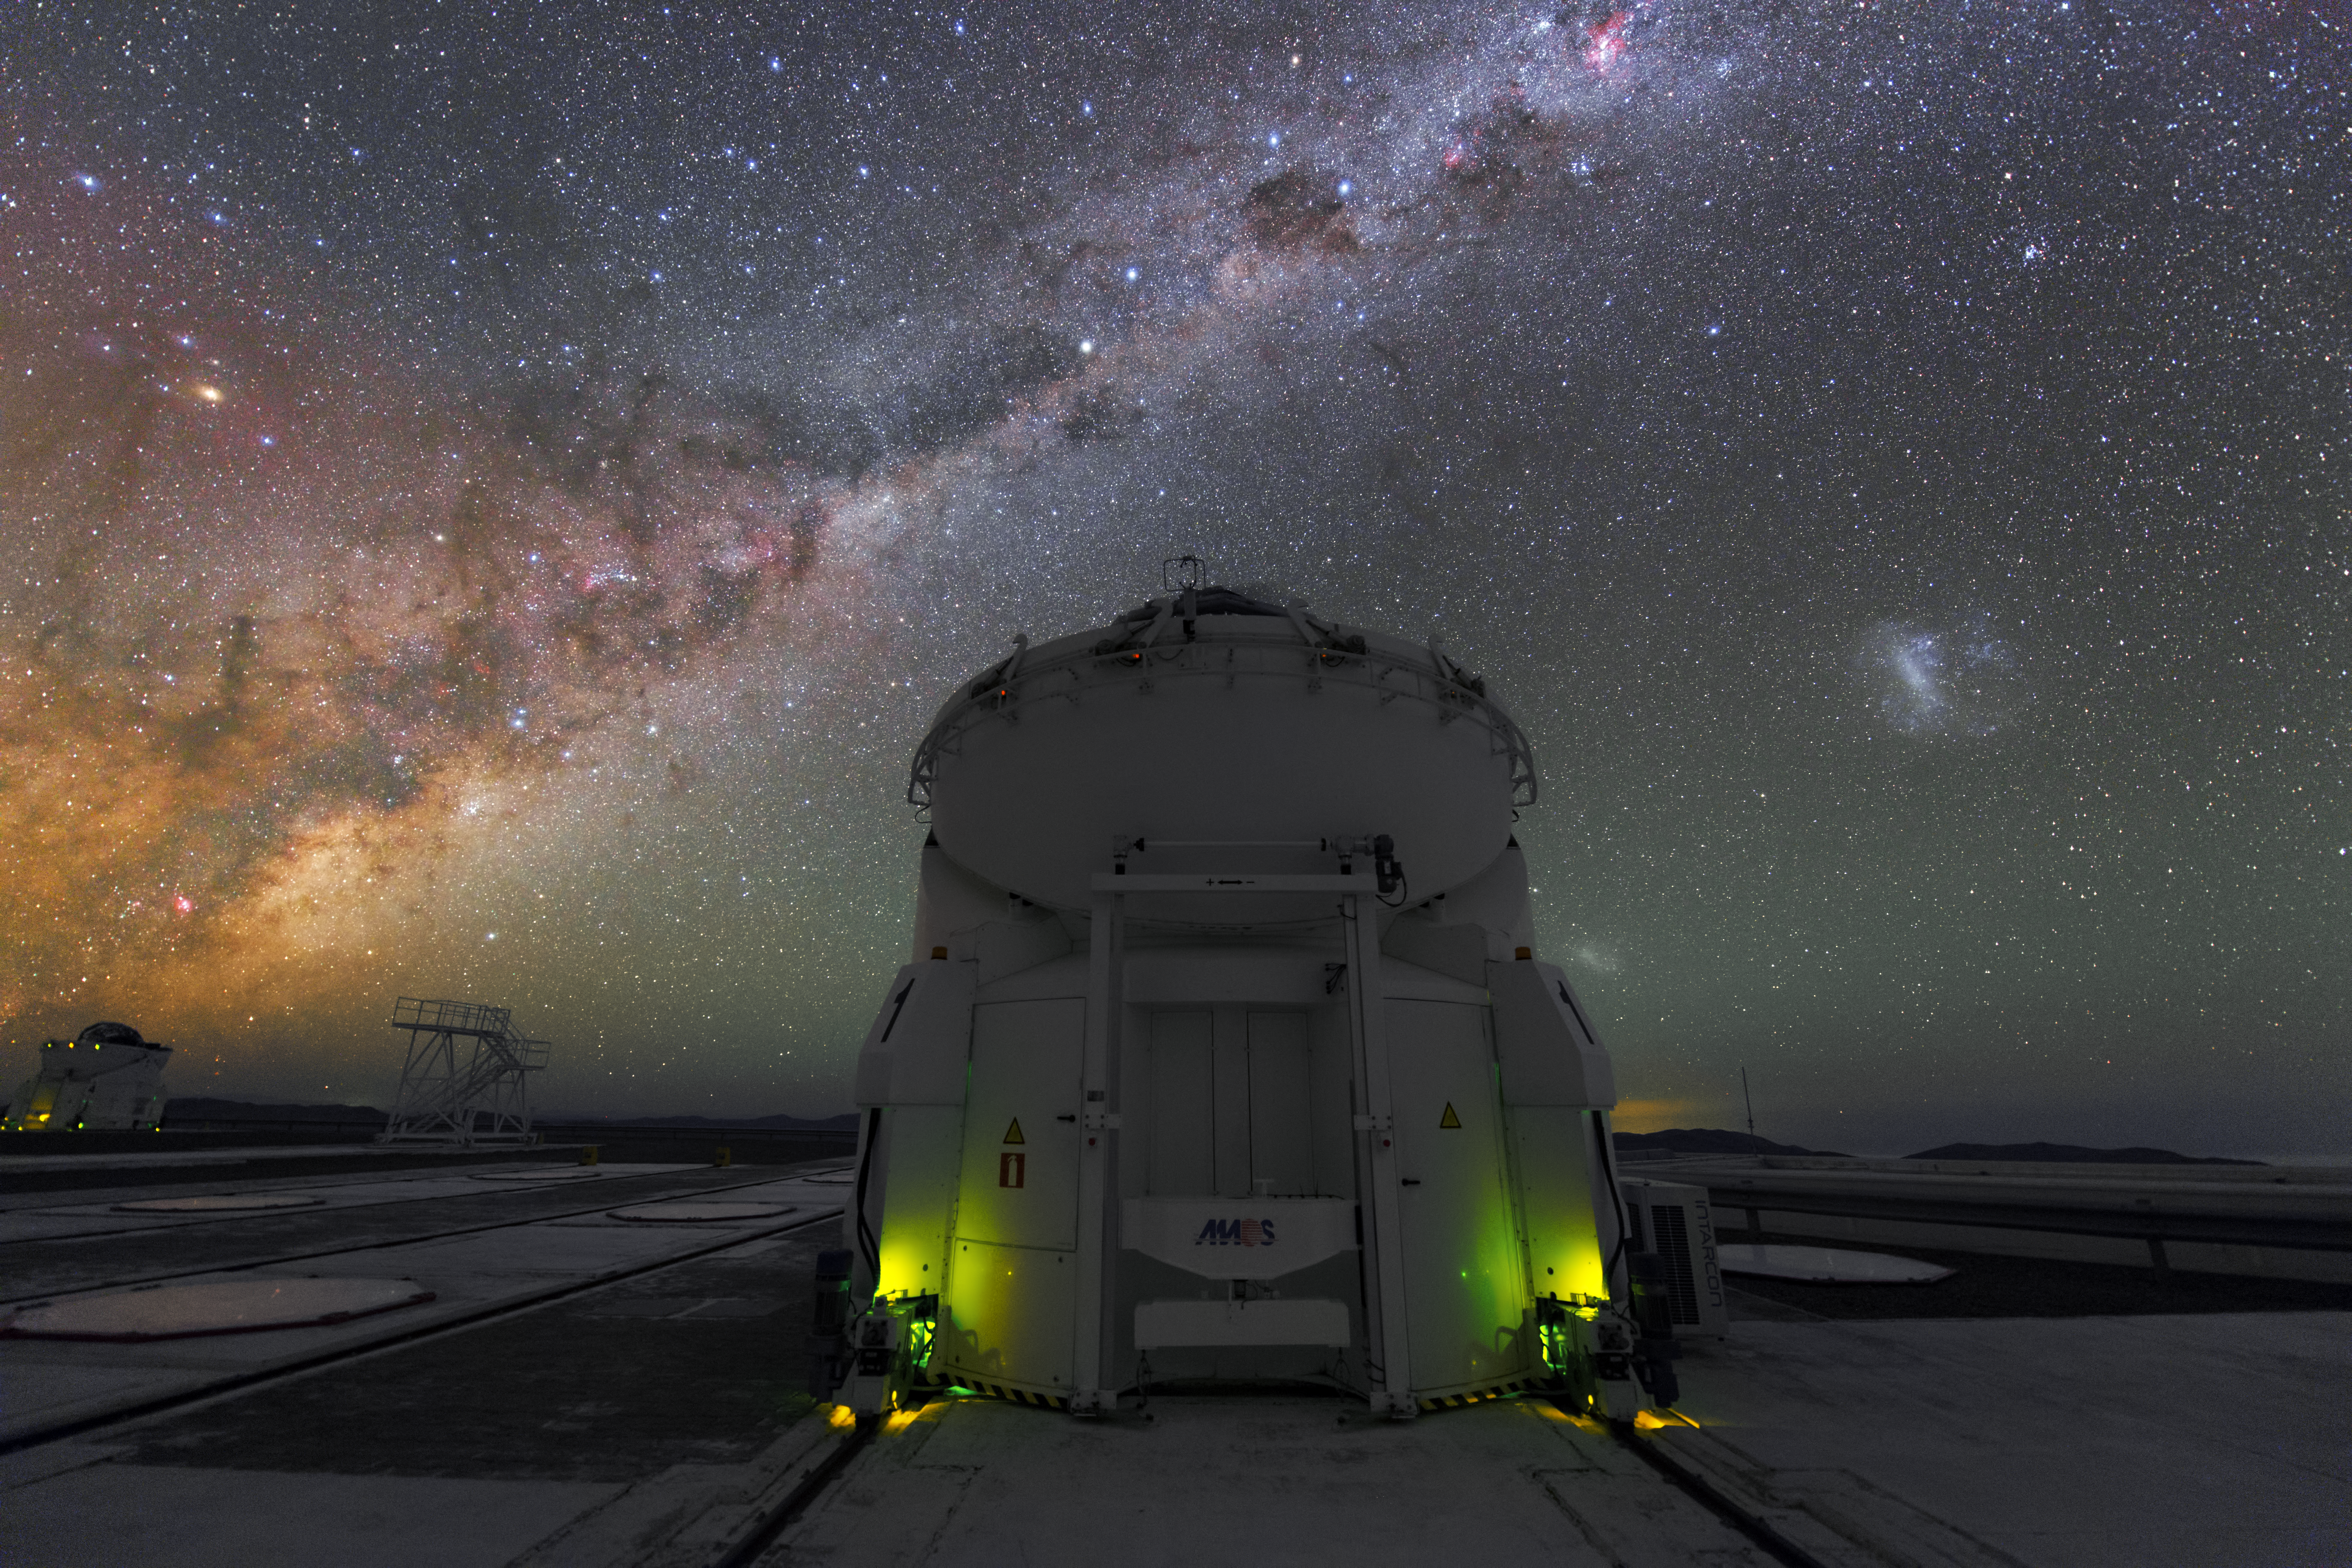

Small but powerful

In the centre of this image is one of the four Auxiliary Telescopes at the Paranal Observatory. Even though their main mirror is only 1.8-metre in diameter, these small telescopes can work together to create an even larger telescope and make, in this way, discoveries way beyond their size.

Credit: Y. Beletsky (LCO)/ESO